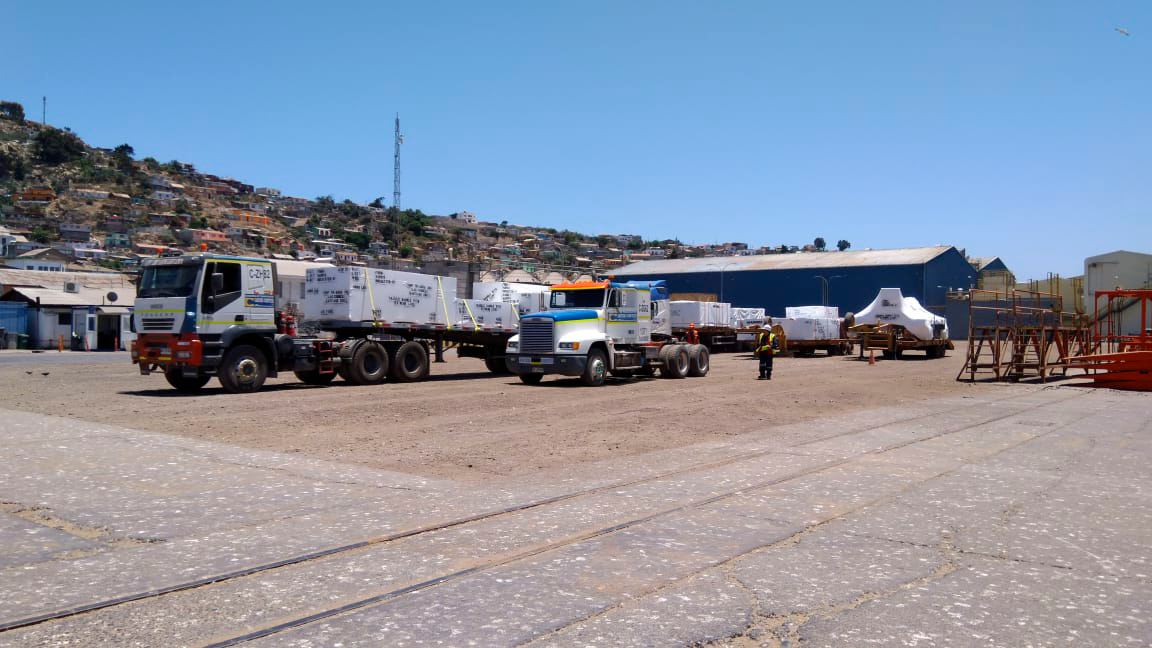

M2 Arrives in Chile

On December 7, 2018, the vessel carrying the 3.5-meter LSST Secondary Mirror (M2) arrived at the Port of Coquimbo in Chile, and M2 was safely offloaded.

Credit: Rubin Observatory/NSF/AURA